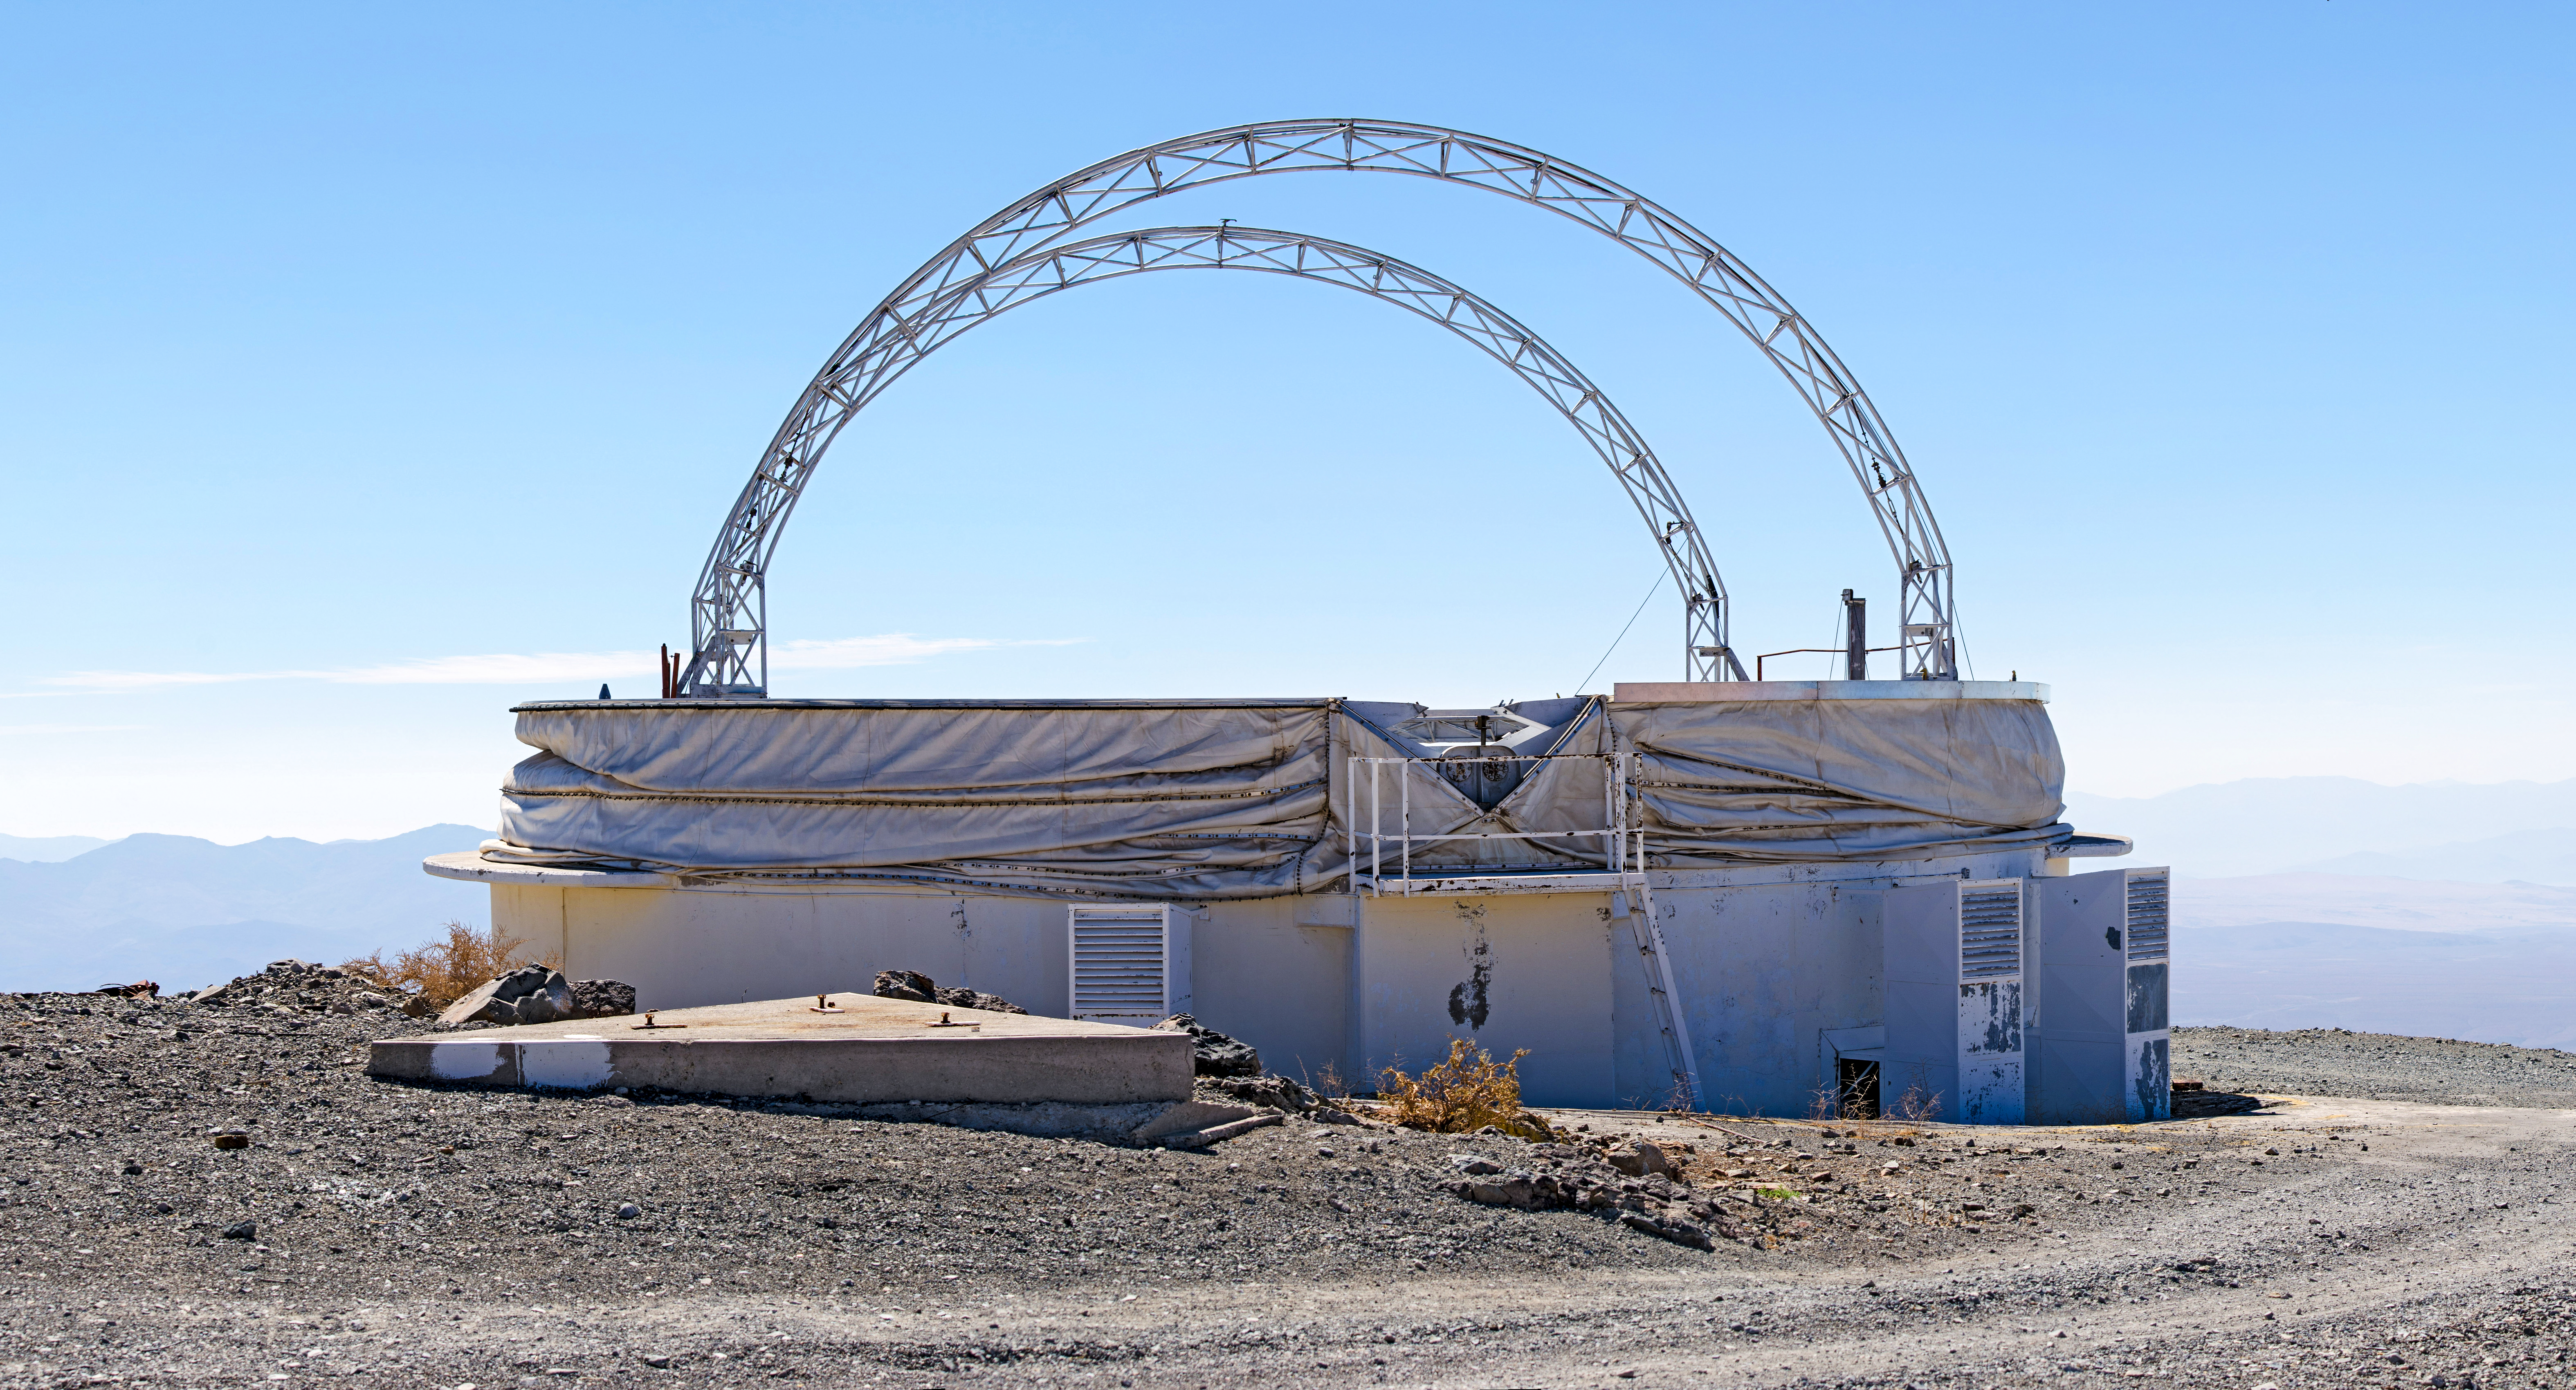

Panorama of the old test dome

Panorama of the old test dome at La Silla.

Credit: D. Jones/ESO